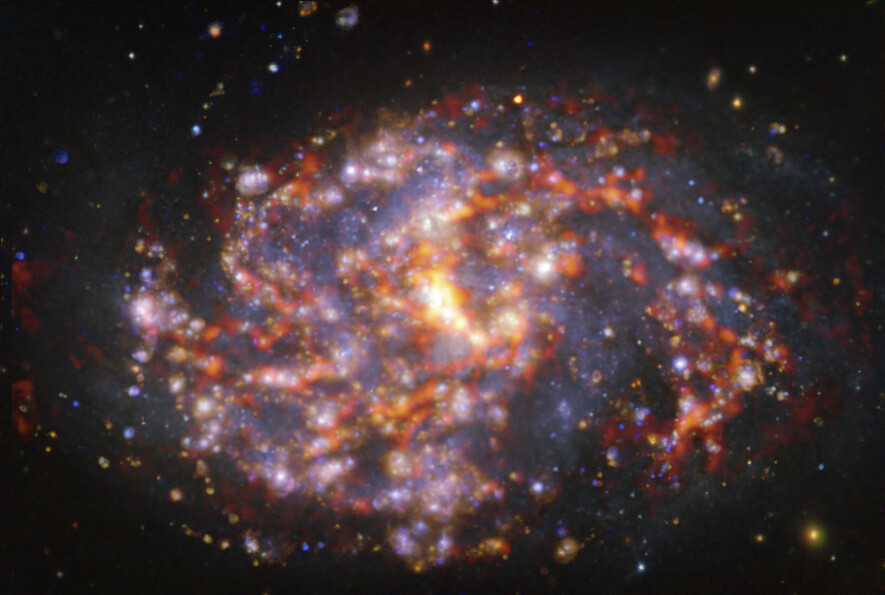

Nearby galaxy NGC 1087

This image of the nearby galaxy NGC 1087 was obtained by combining observations taken with the Multi-Unit Spectroscopic Explorer (MUSE) on ESO’s Very Large Telescope (VLT) and with the Atacama Large Millimeter/submillimeter Array (ALMA), in which ESO is a partner. NGC 1087 is a spiral galaxy located approximately 80 million light-years from Earth in the constellation Cetus. The image is a combination of observations conducted at different wavelengths of light to map stellar populations and gas. ALMA’s observations are represented in brownish-orange tones and highlight the clouds of cold molecular gas that provide the raw material from which stars form. The MUSE data show up mainly in gold and blue. The bright golden glows map warm clouds of mainly ionised hydrogen, oxygen and sulphur gas, marking the presence of newly born stars, while the bluish regions reveal the distribution of slightly older stars. The image was taken as part of the Physics at High Angular resolution in Nearby GalaxieS (PHANGS) project, which is making high-resolution observations of nearby galaxies with telescopes operating across the electromagnetic spectrum.

Credit: ESO/ALMA (ESO/NAOJ/NRAO)/PHANGS